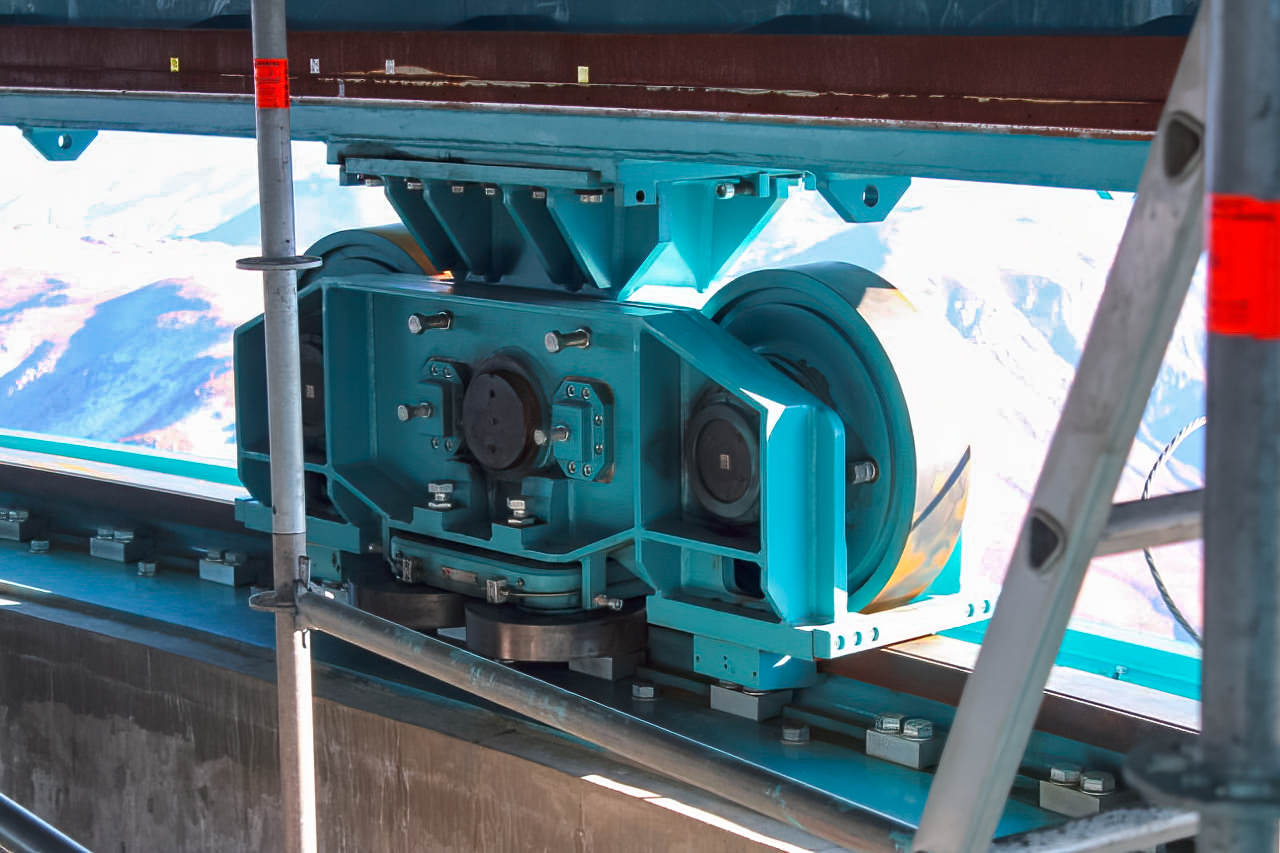

Vera C. Rubin Observatory 9 June 2020

An inspection of the summit 9 June 2020.

Credit: Rubin Observatory/NSF/AURA